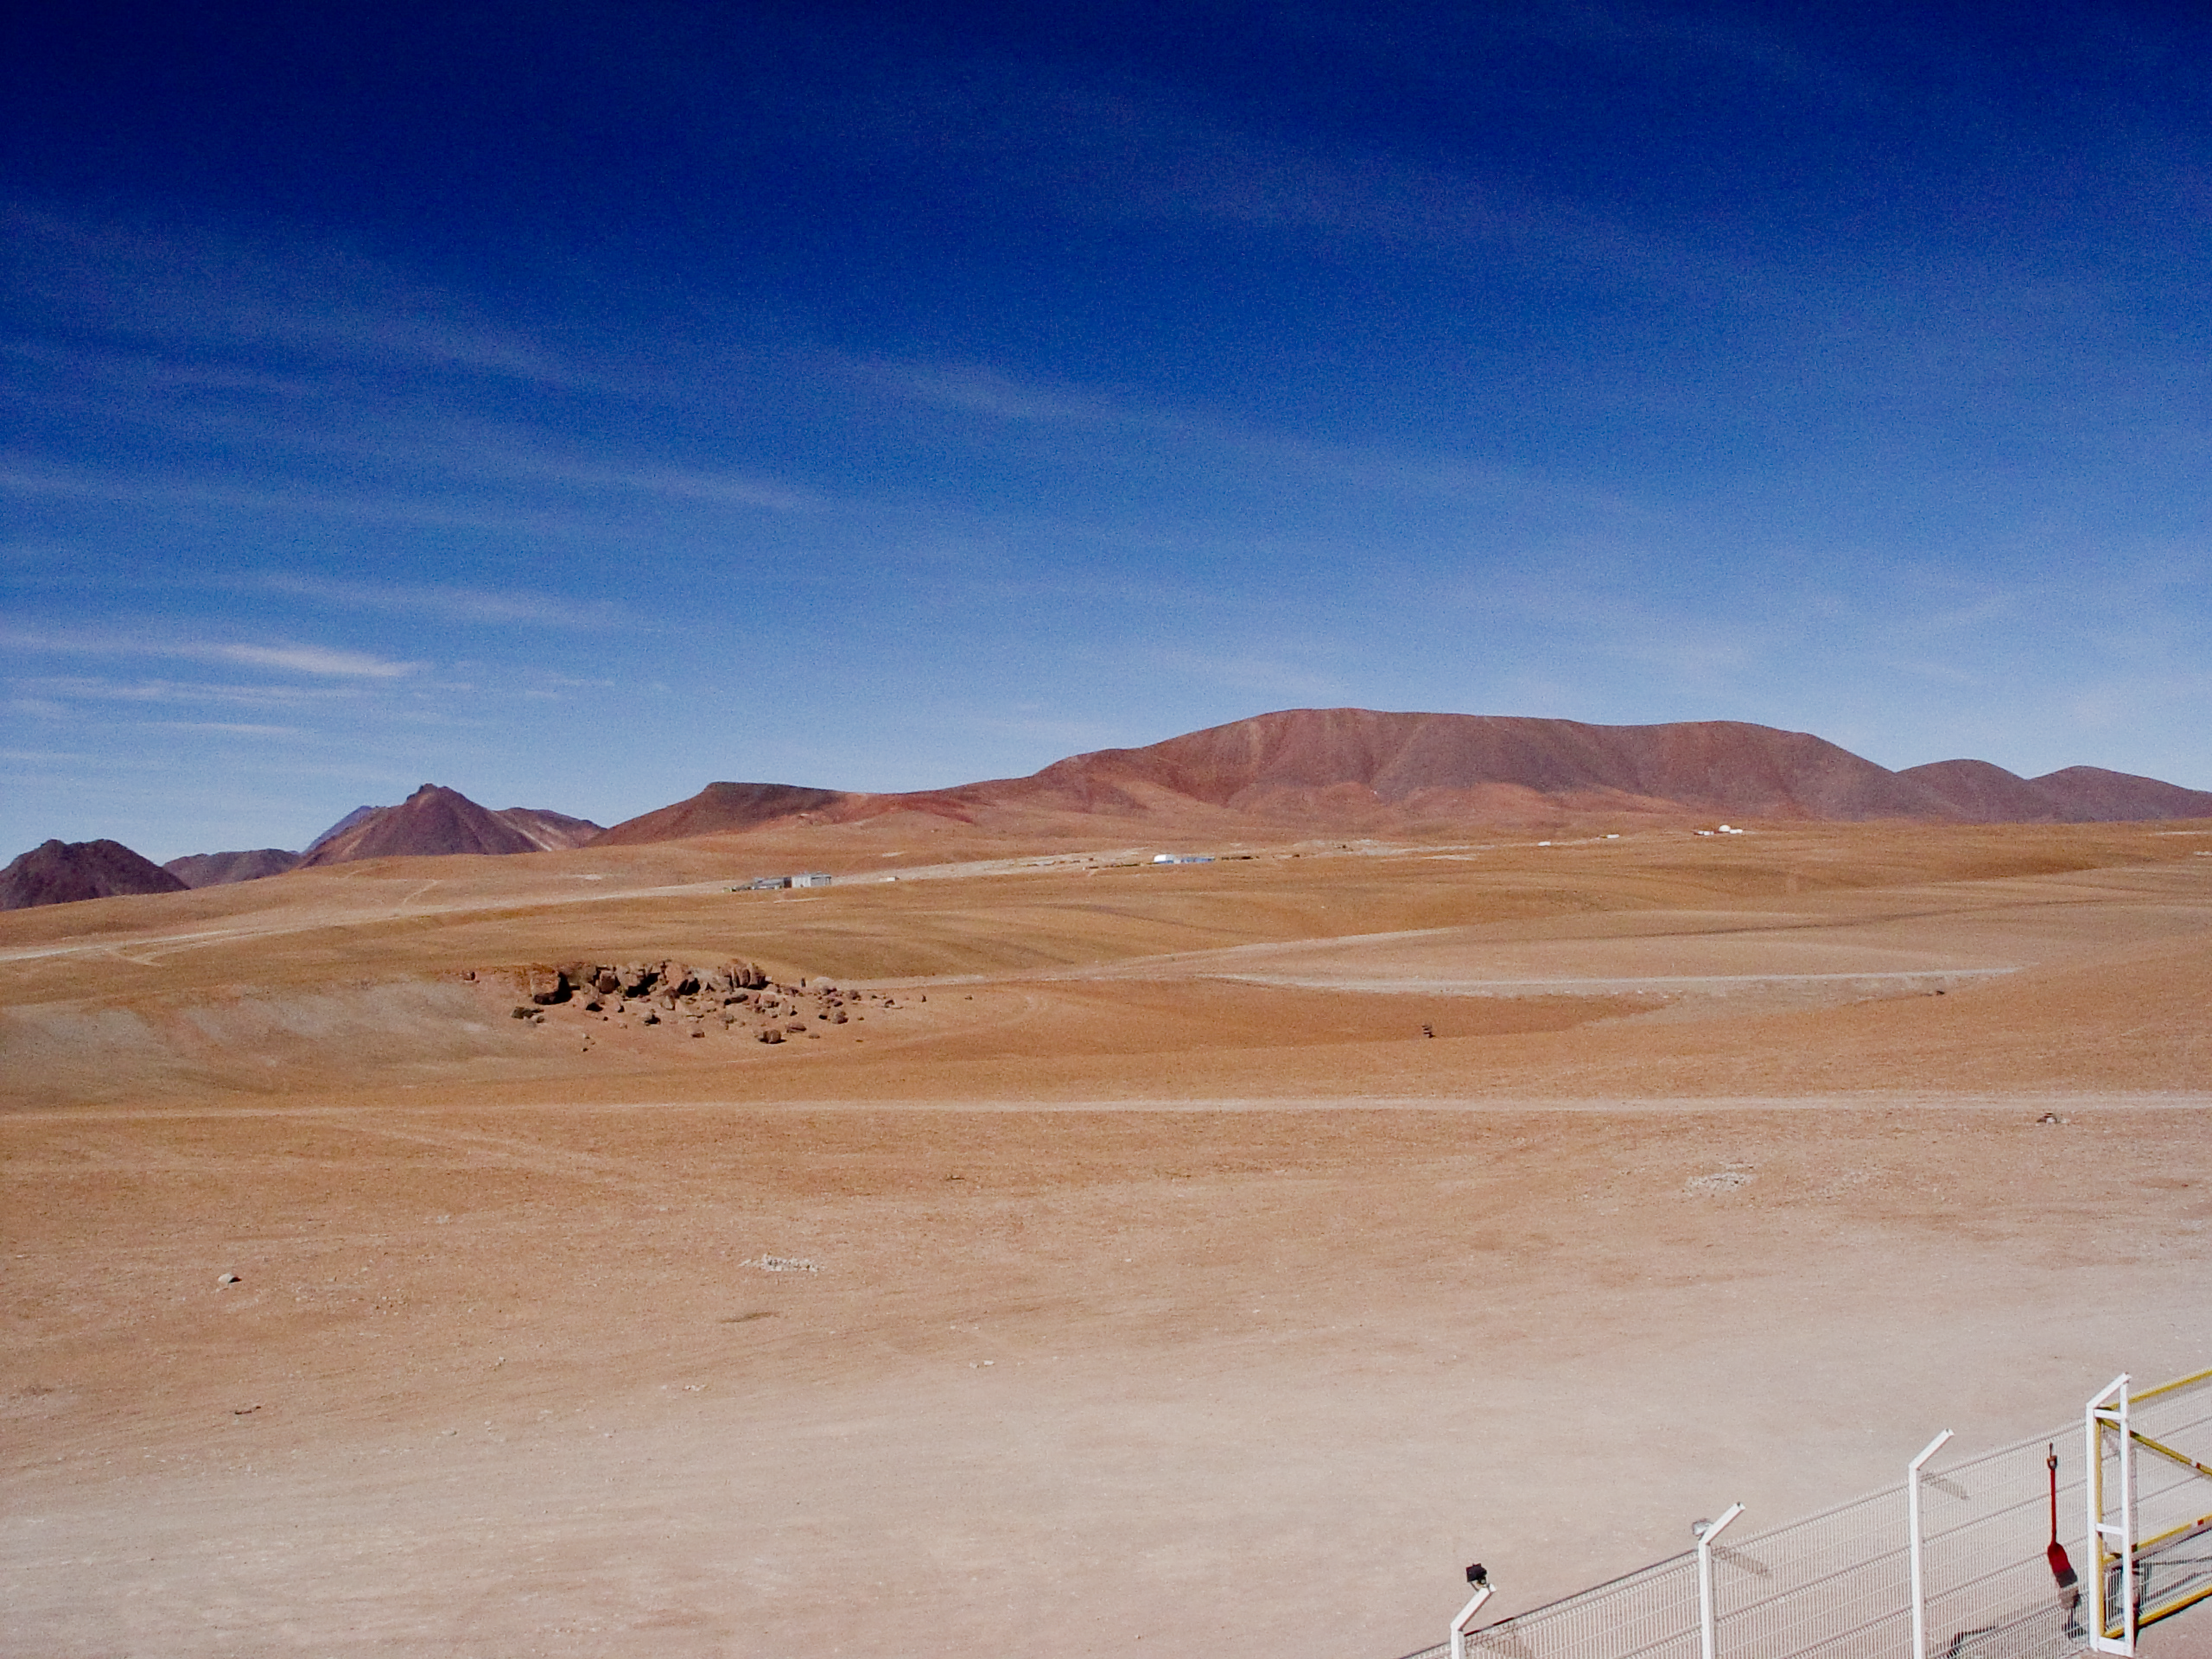

The ALMA site from APEX

Looking over to the ALMA site from APEX.

Credit: ESO